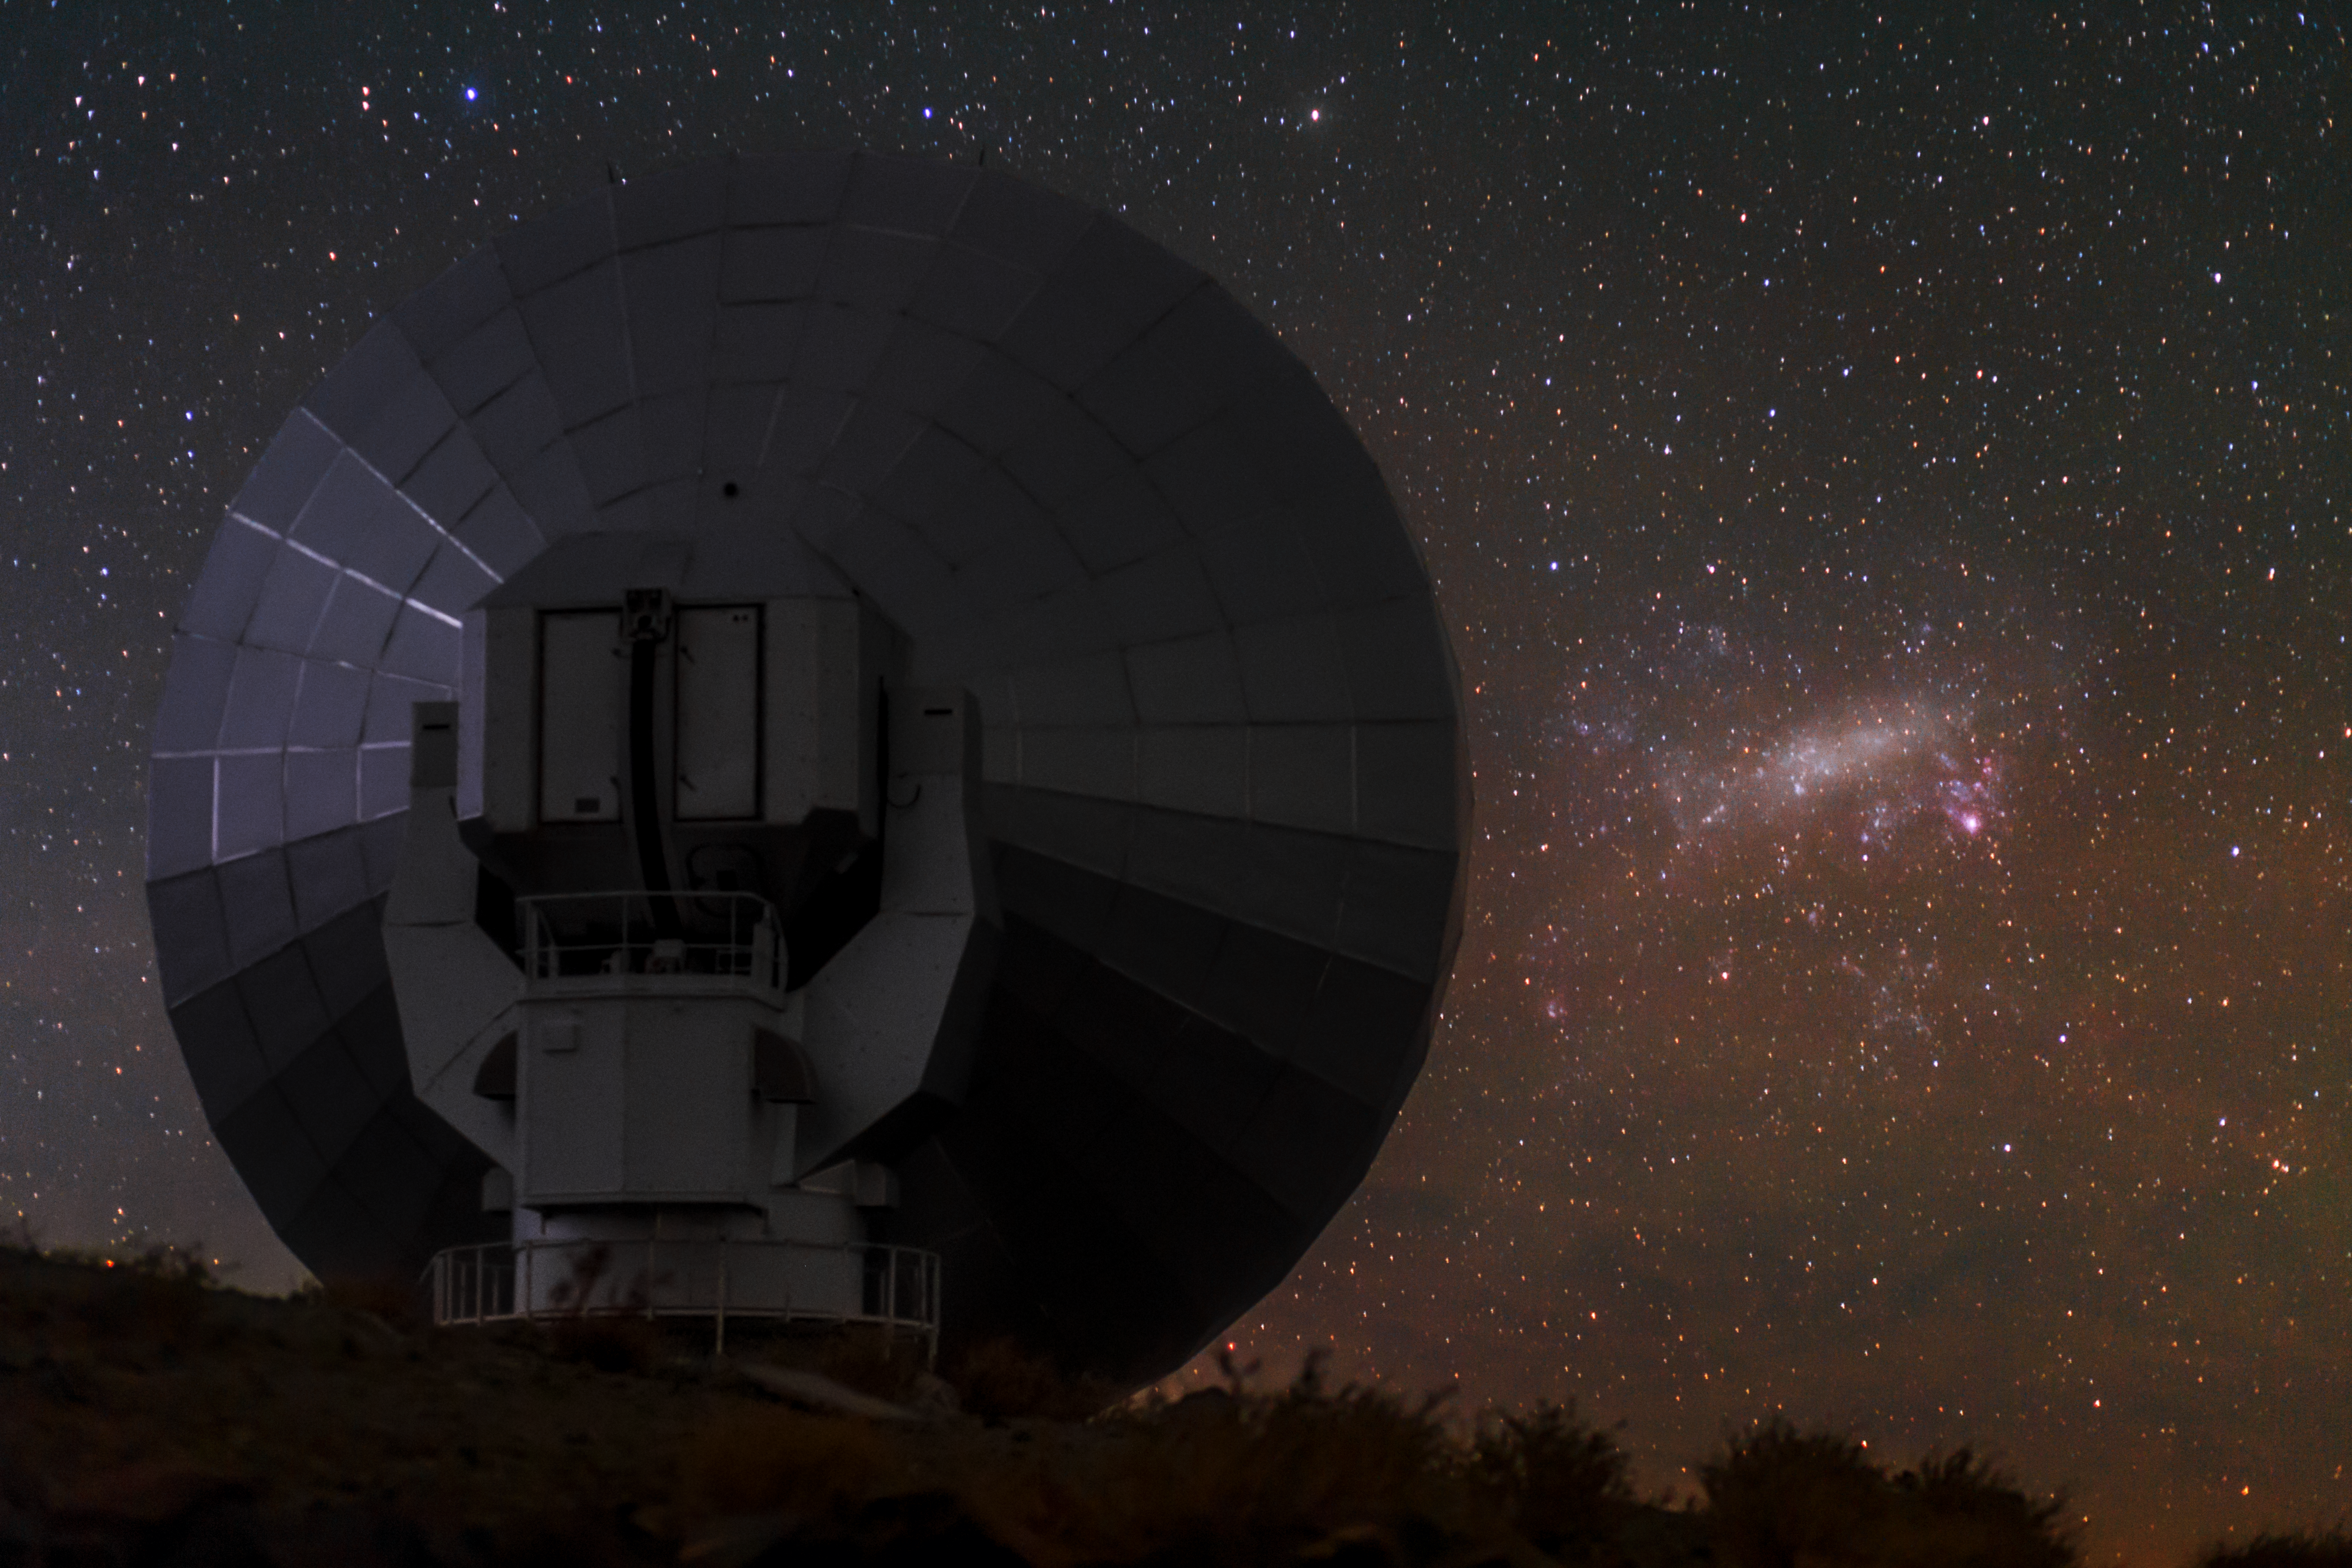

SEST with Large Magellanic Cloud

The now de-commissioned Swedish–ESO Submillimetre Telescope (SEST) shown to the left of the Large Magellanic Cloud (LMC) on the right. SEST was built on behalf of the Swedish Natural Science Research Council (NFR) and ESO. It was the only large sub-millimetre telescope in the southern hemisphere at the time of first light. It is very similar to the IRAM telescopes on the Plateau de Bure in France. SEST was decommissioned in 2003, and is superseded by APEX, and ALMA, on Chajnantor.

Taken during the ESO Ultra HD Expedition.

Credit: ESO/B. Tafreshi (twanight.org)